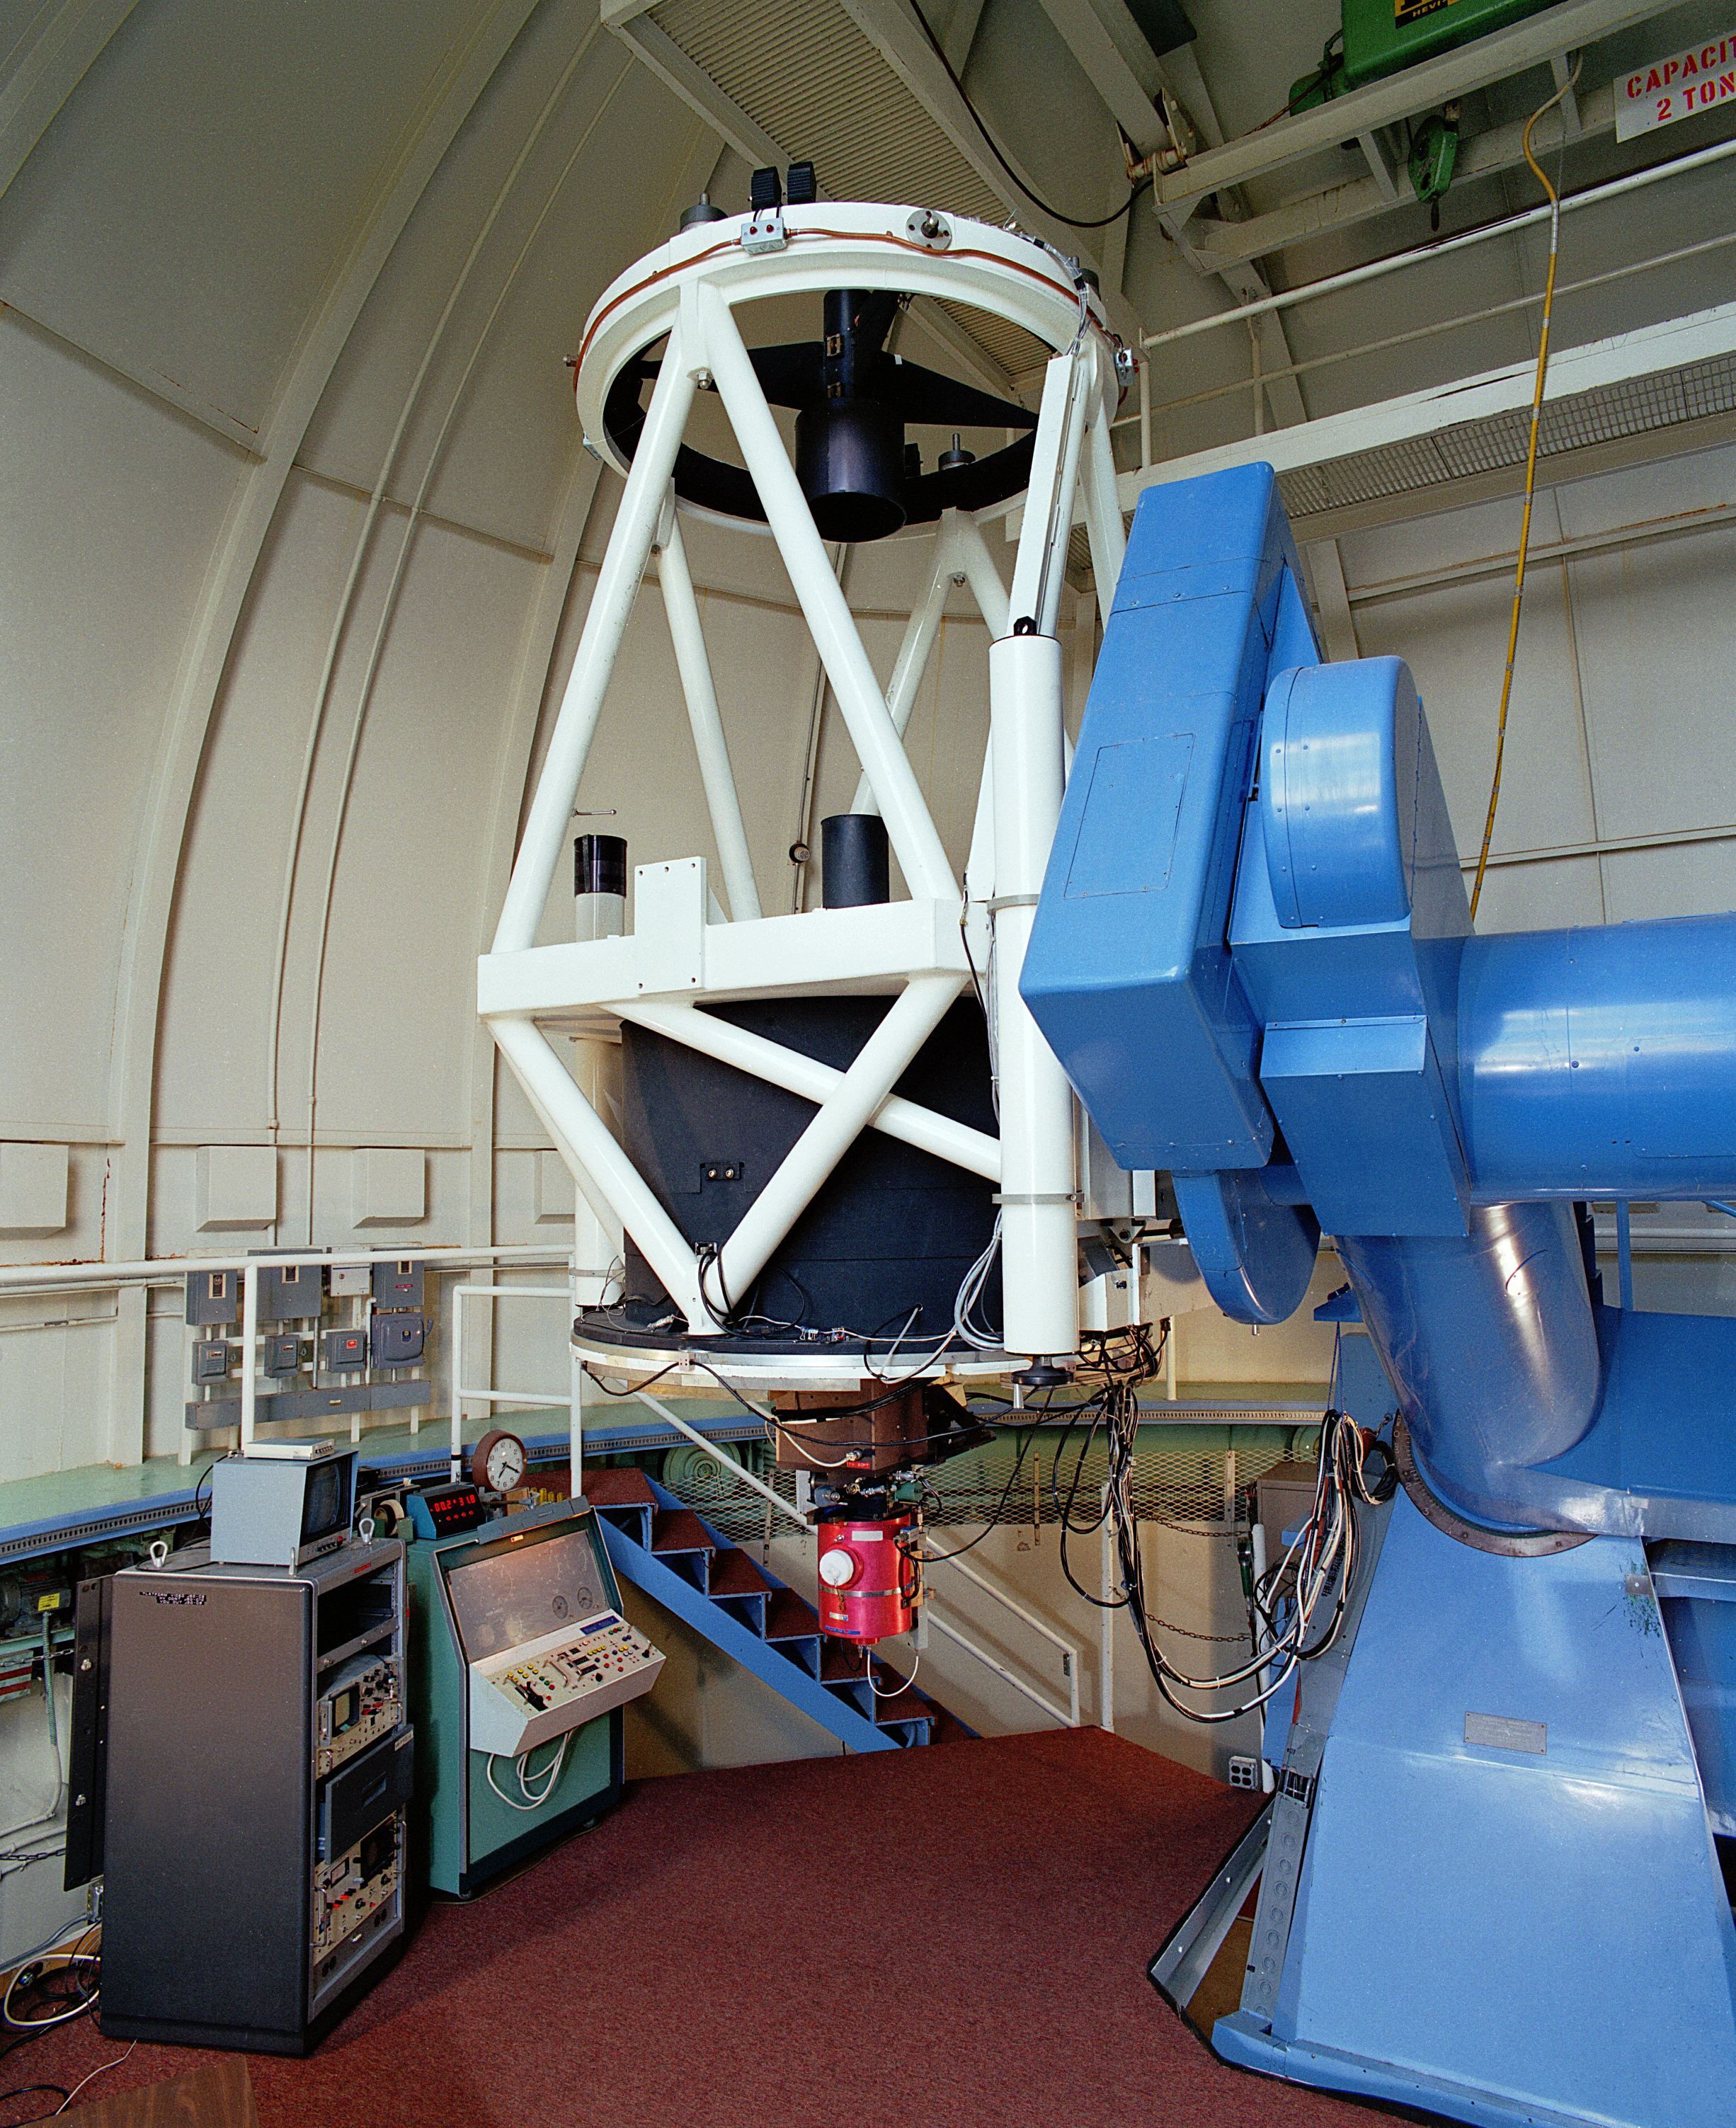

Robotically Controlled Telescope

The interior of the Robotically Controlled Telescope at the Kitt Peak National Observatory near Tucson, Arizona. The installed instrument is the (long retired) photo-electric photometer. Photograph by Mark Hanna (probably in May of 1987).

Credit: Mark Hanna/NOIRLab/NSF/AURA/